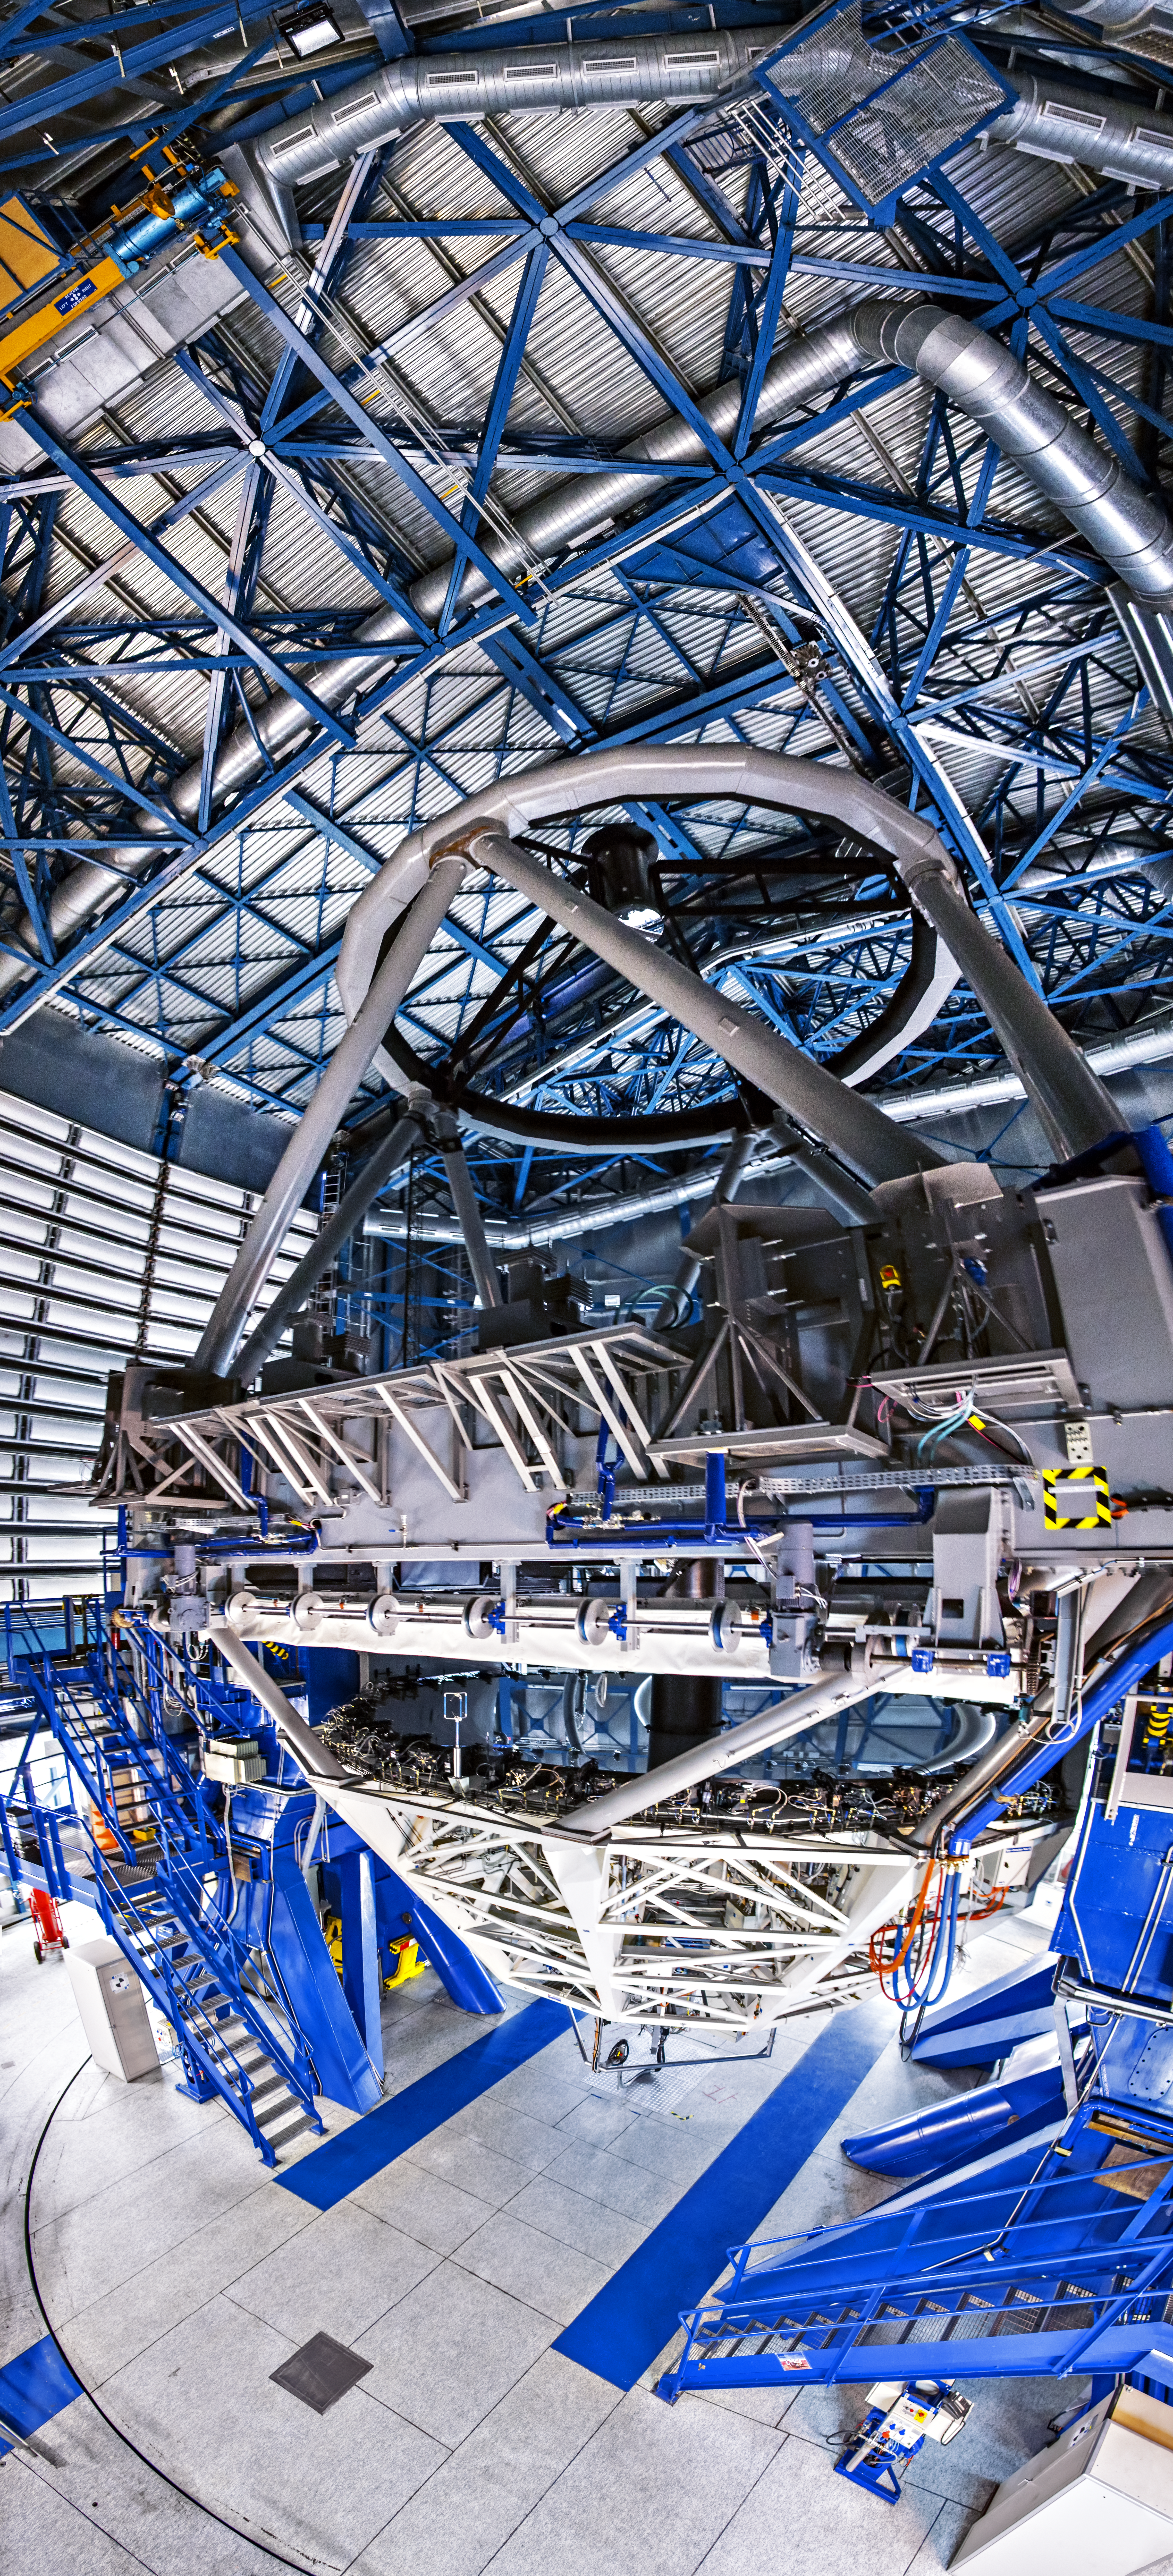

Inside the dormant telescope's lair

The impressive scale of one of the VLT's Unit Telescopes is illustrated in this image, taken from within its sealed enclosure during the day.

Credit: A. Tudorica/ESO